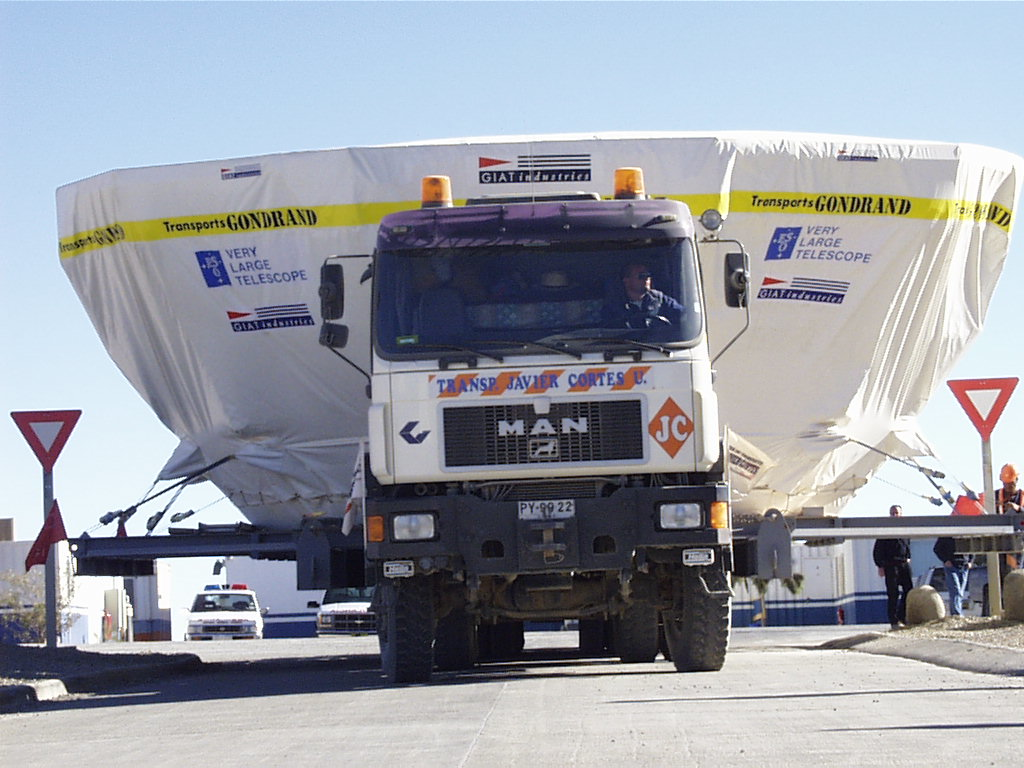

Second 8.2-m VLT mirror and its cell arrive at Paranal

The great size of the M1 Cell and the special baseplate for support during transatlantic transport causes some problems with the road signs at Paranal. (Photo obtained on August 23, 1998).

Credit: ESO